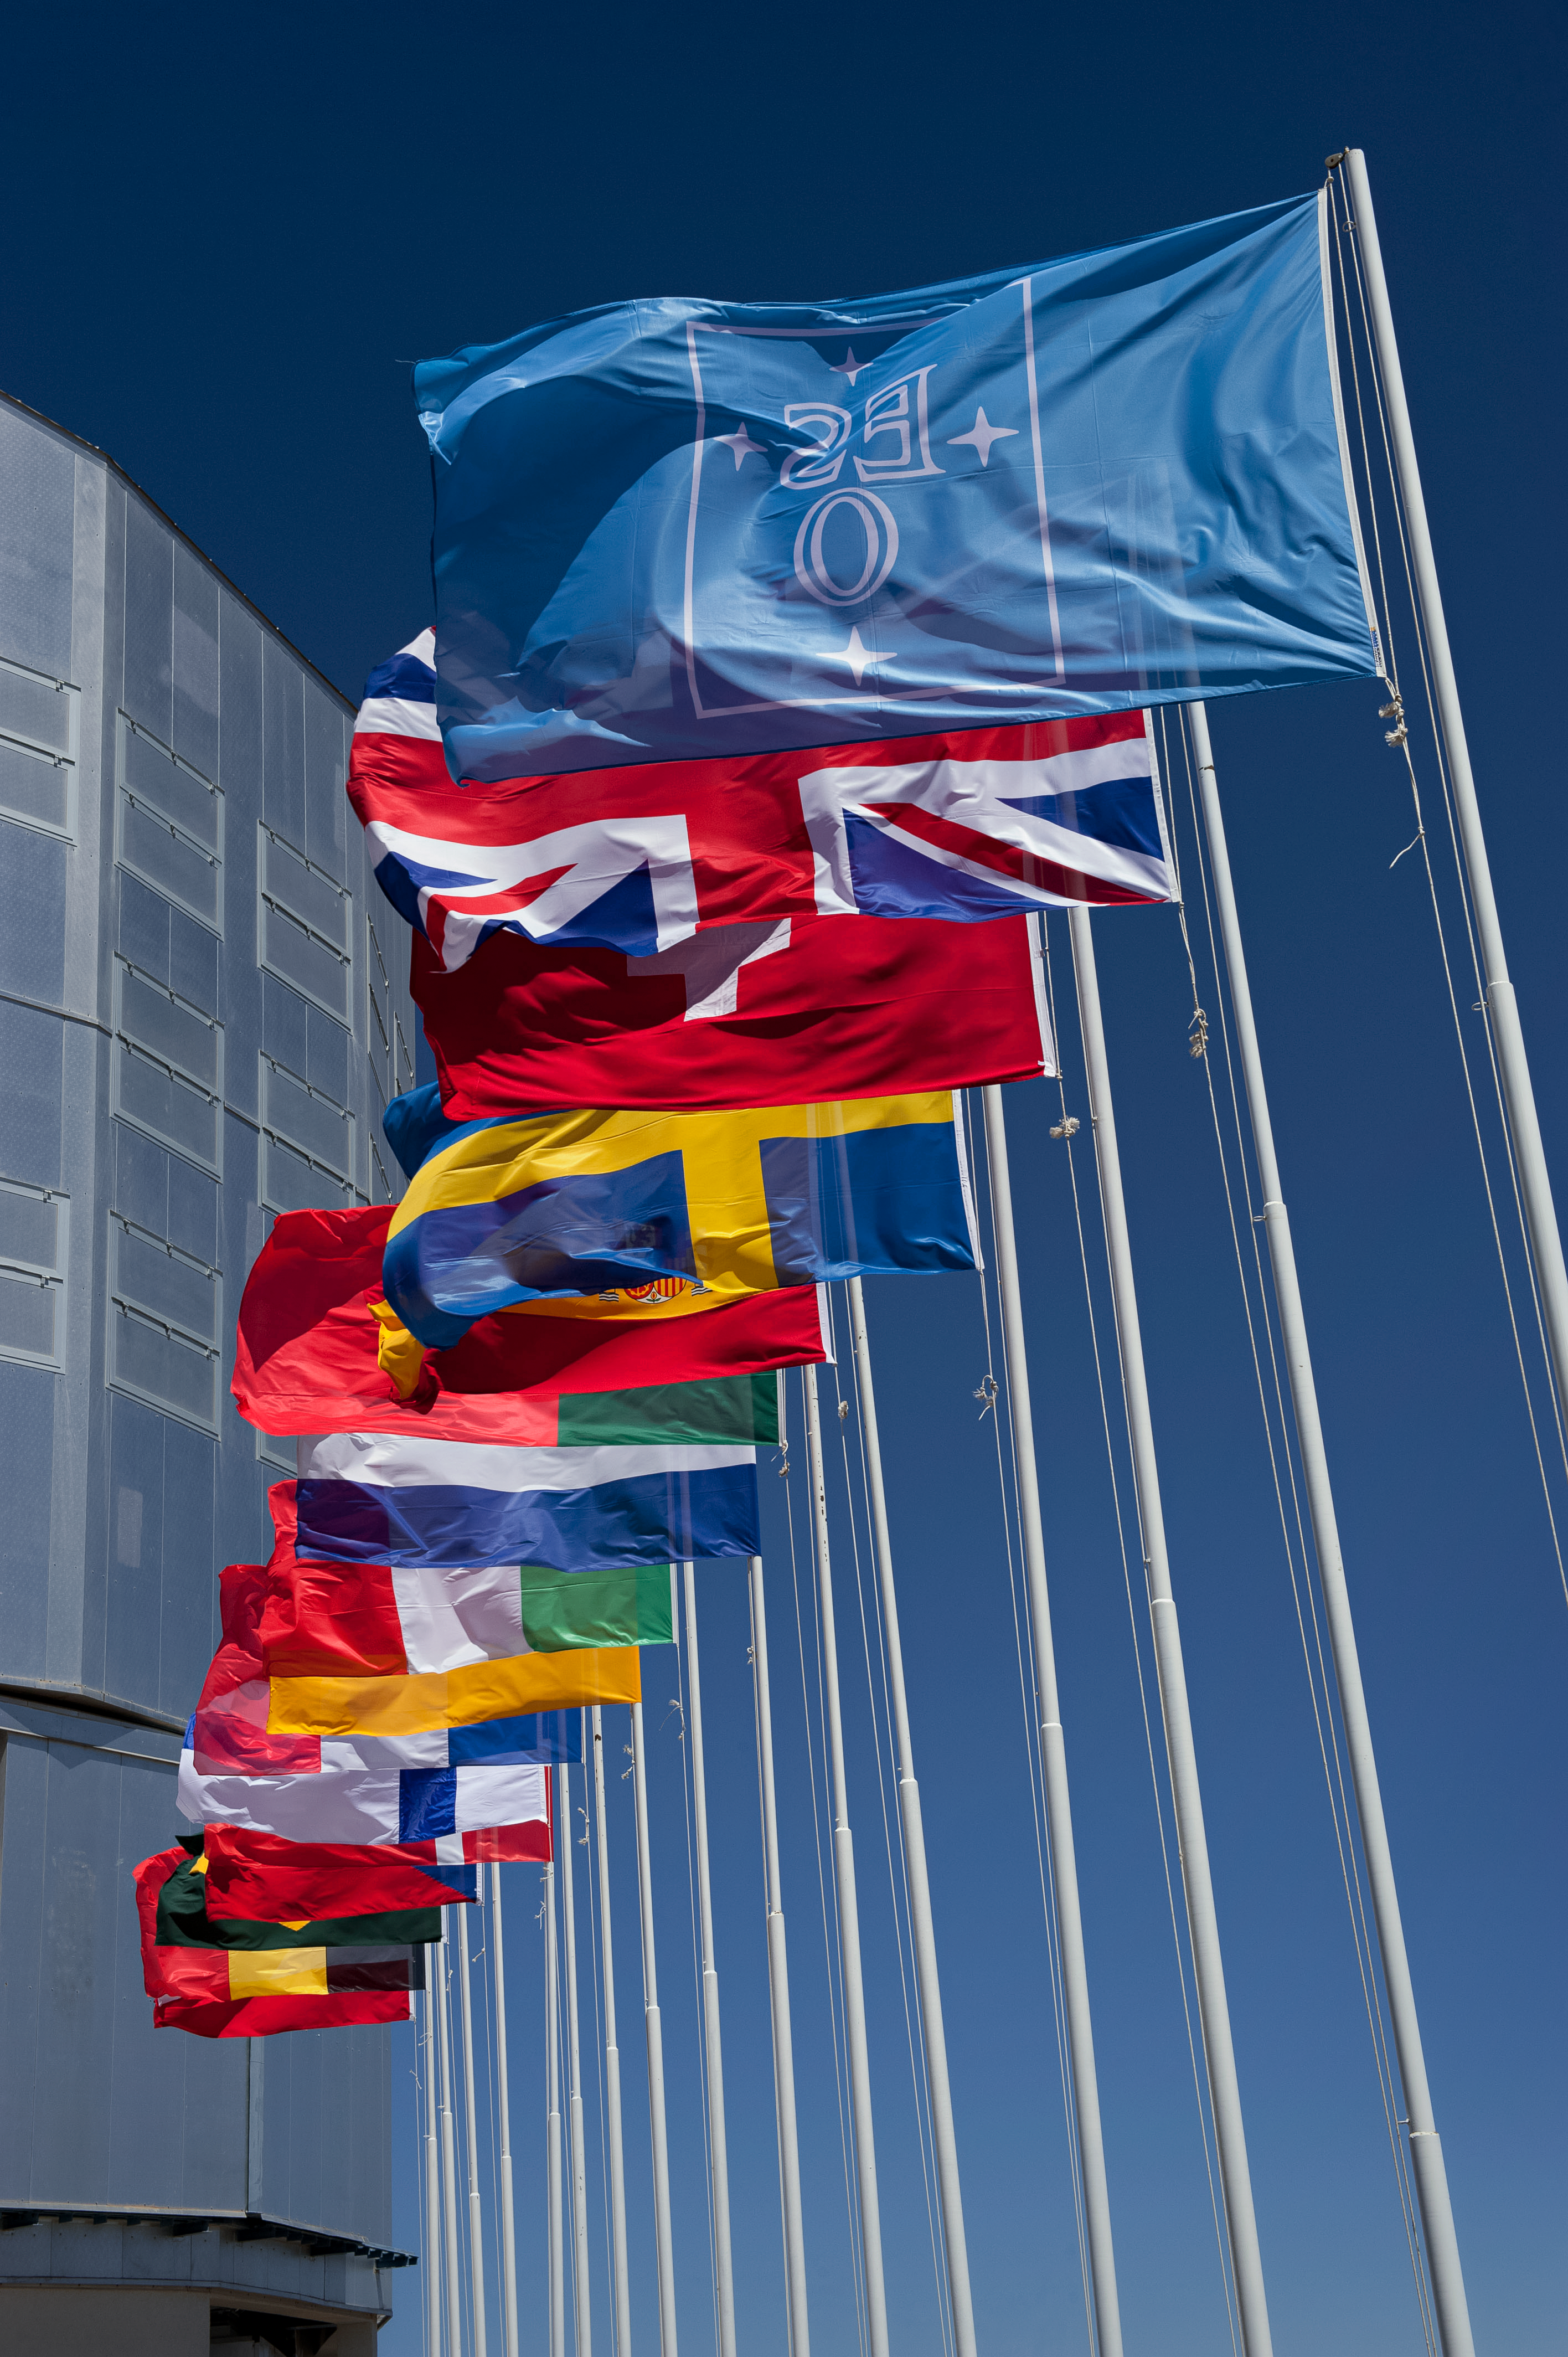

Flags in front of Unit Telescope 1

The blue ESO flag and the flags of the ESO Member States (as of 2014) fly in front of the VLT Unit Telescope 1 (Antu) atop Cerro Paranal, northern Chile.

Credit: ESO/M. Alexander